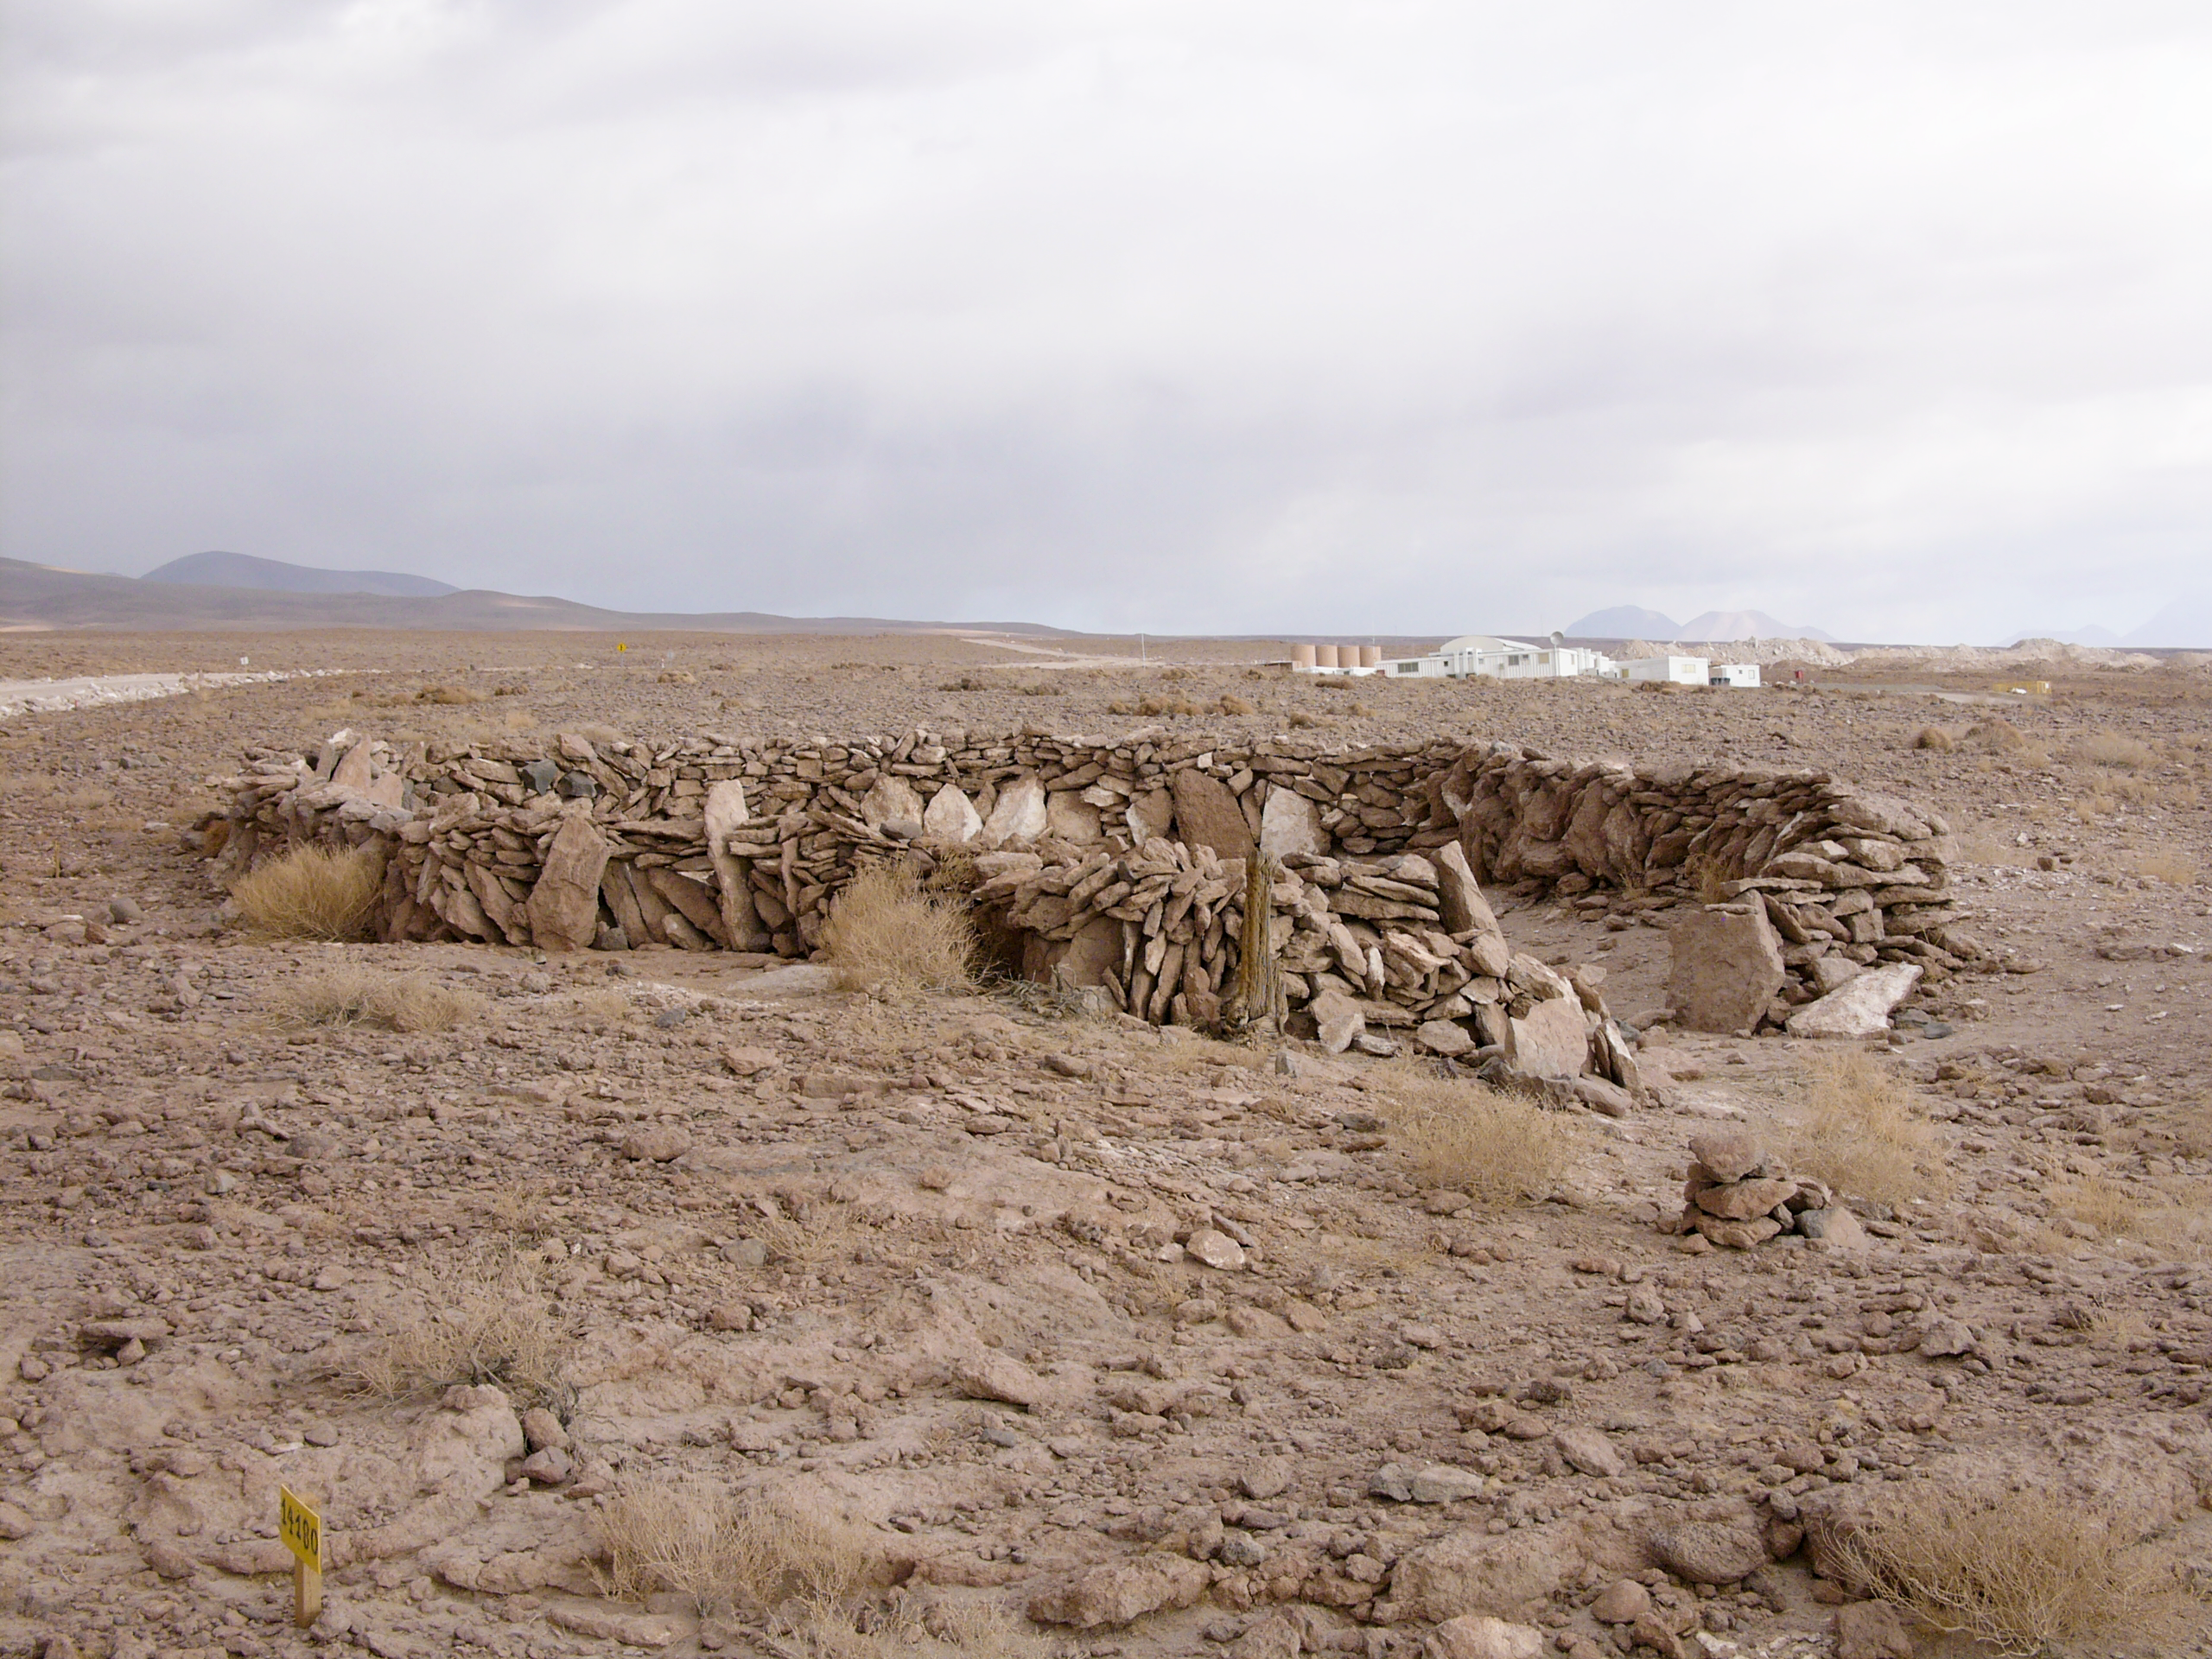

Archaeology in Atacama

The natural environment around the ALMA site. These archaeological testimonies were found near the ALMA site. The ALMA low site can be seen in the background. This picture was obtained in August 2004.

Credit: ESO